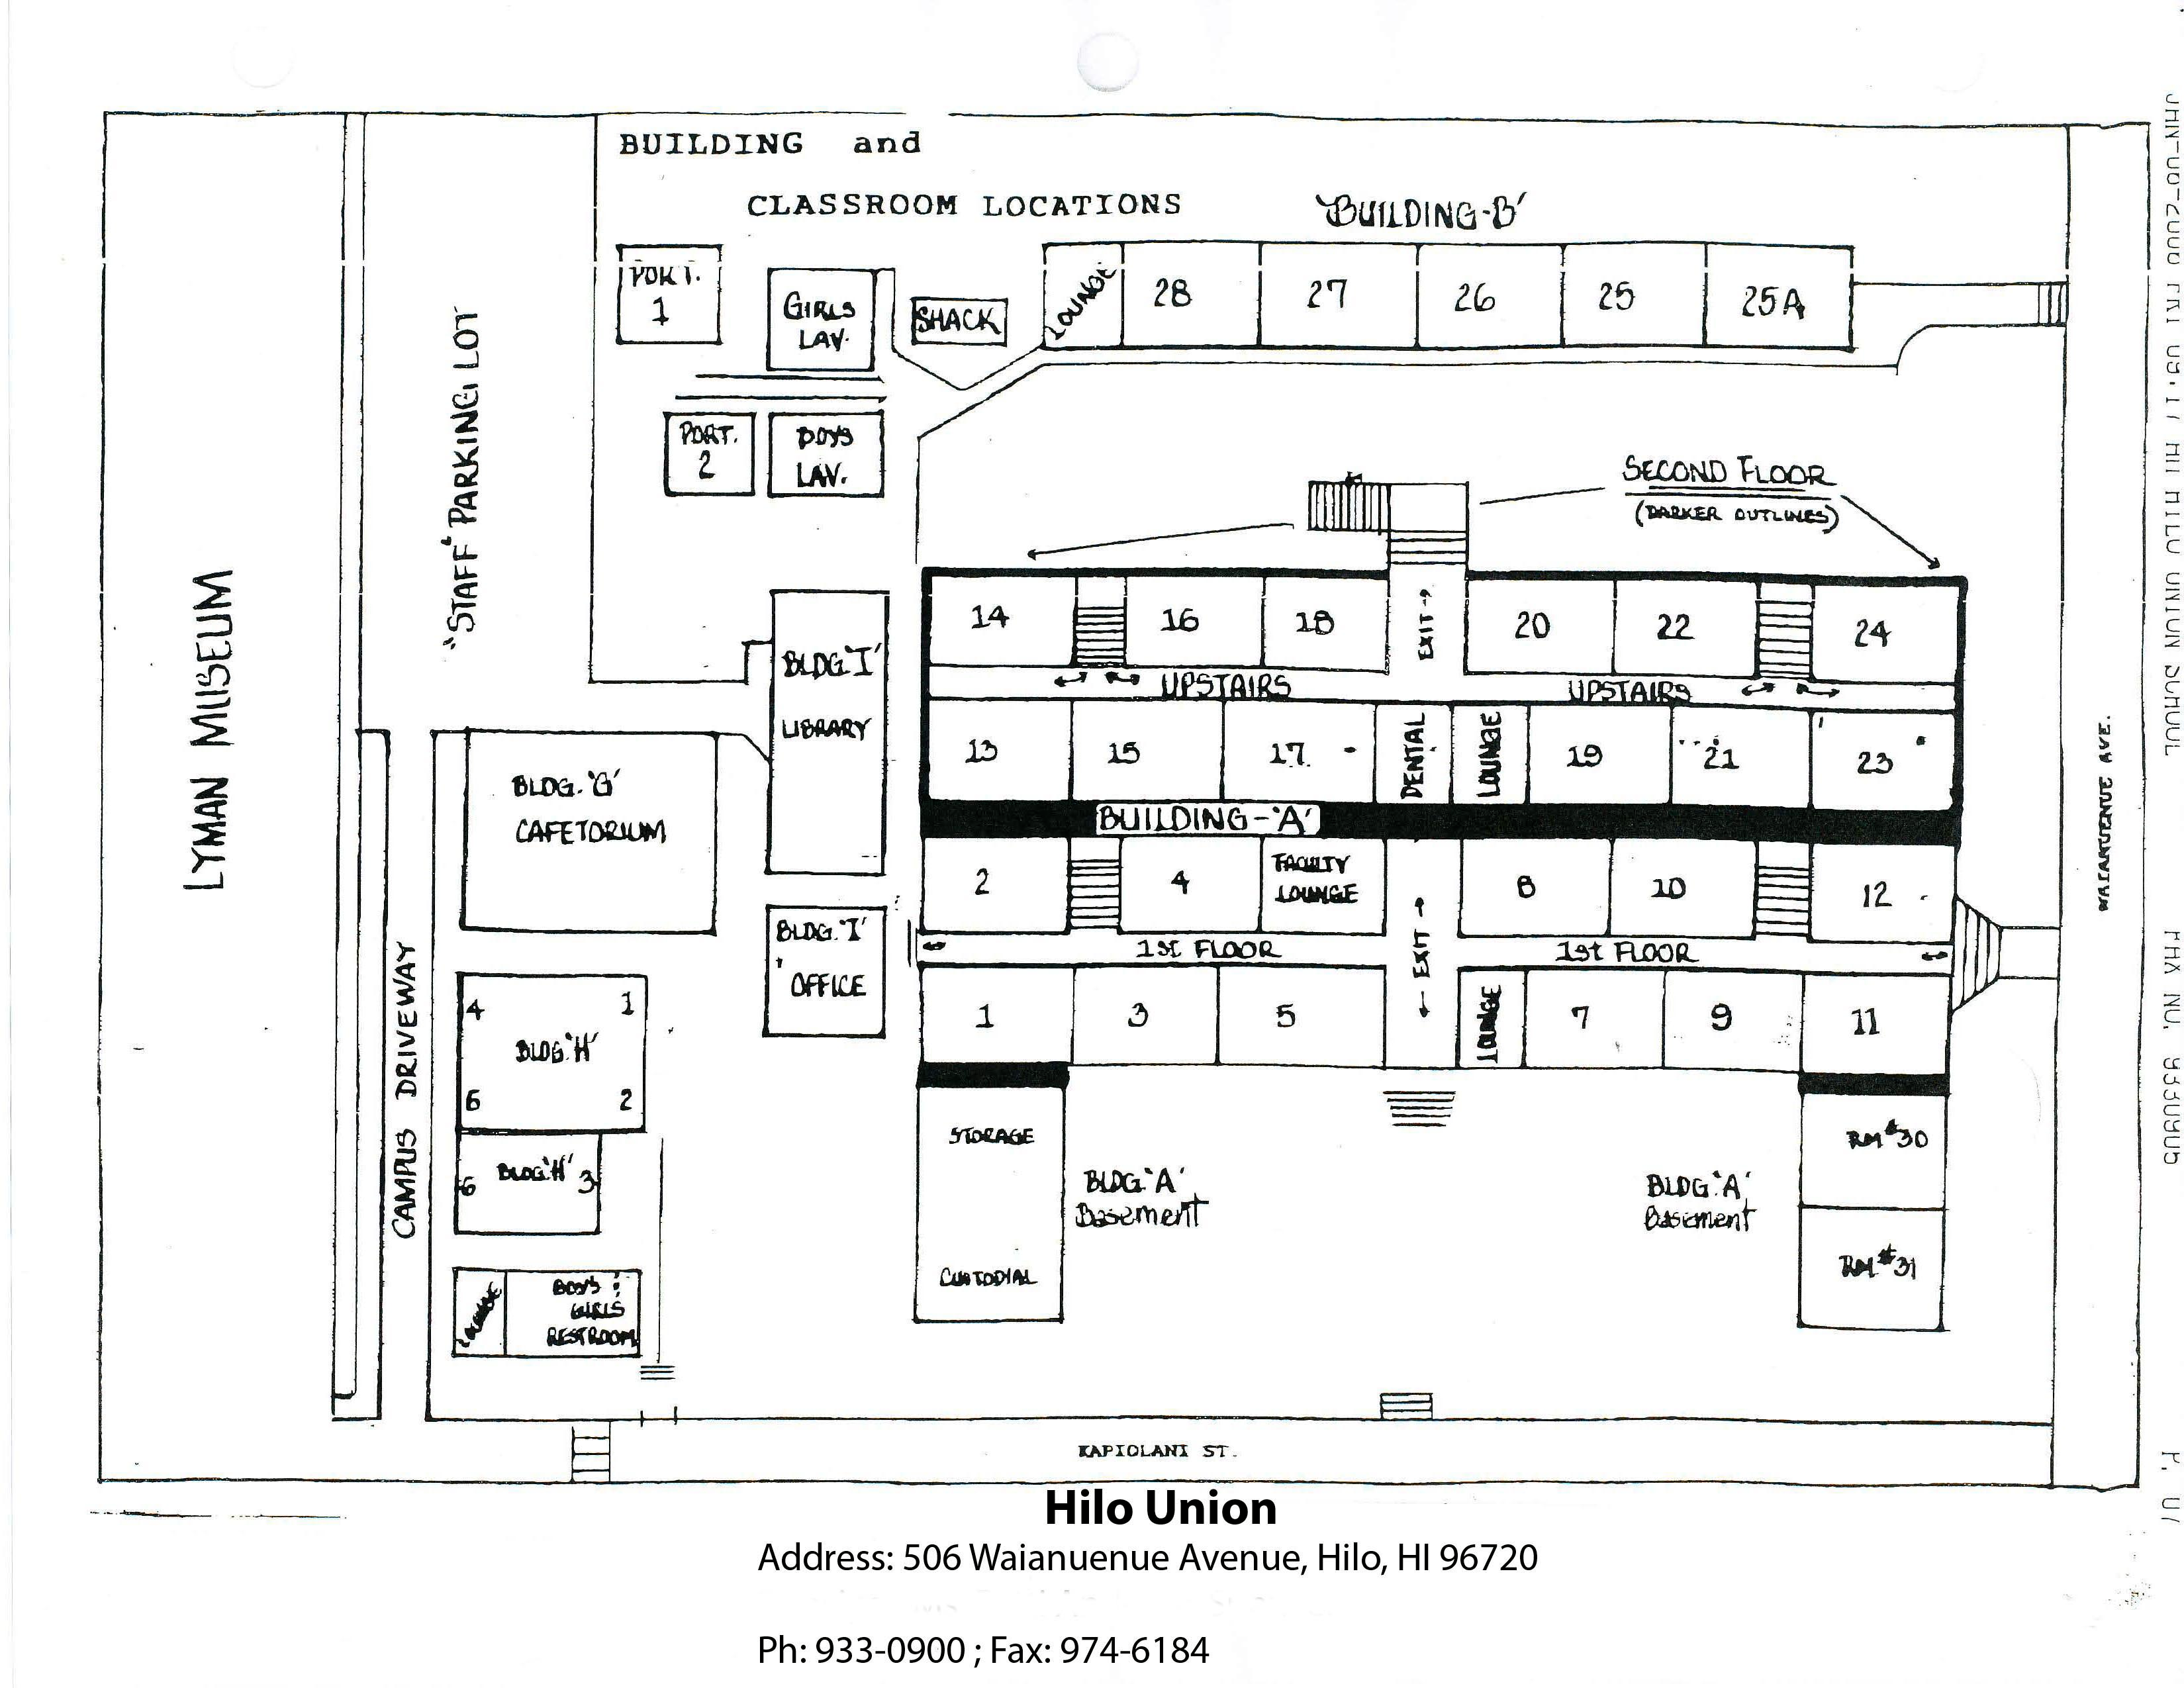

Hilo Union Elementary School Map

Credit: NOIRLab